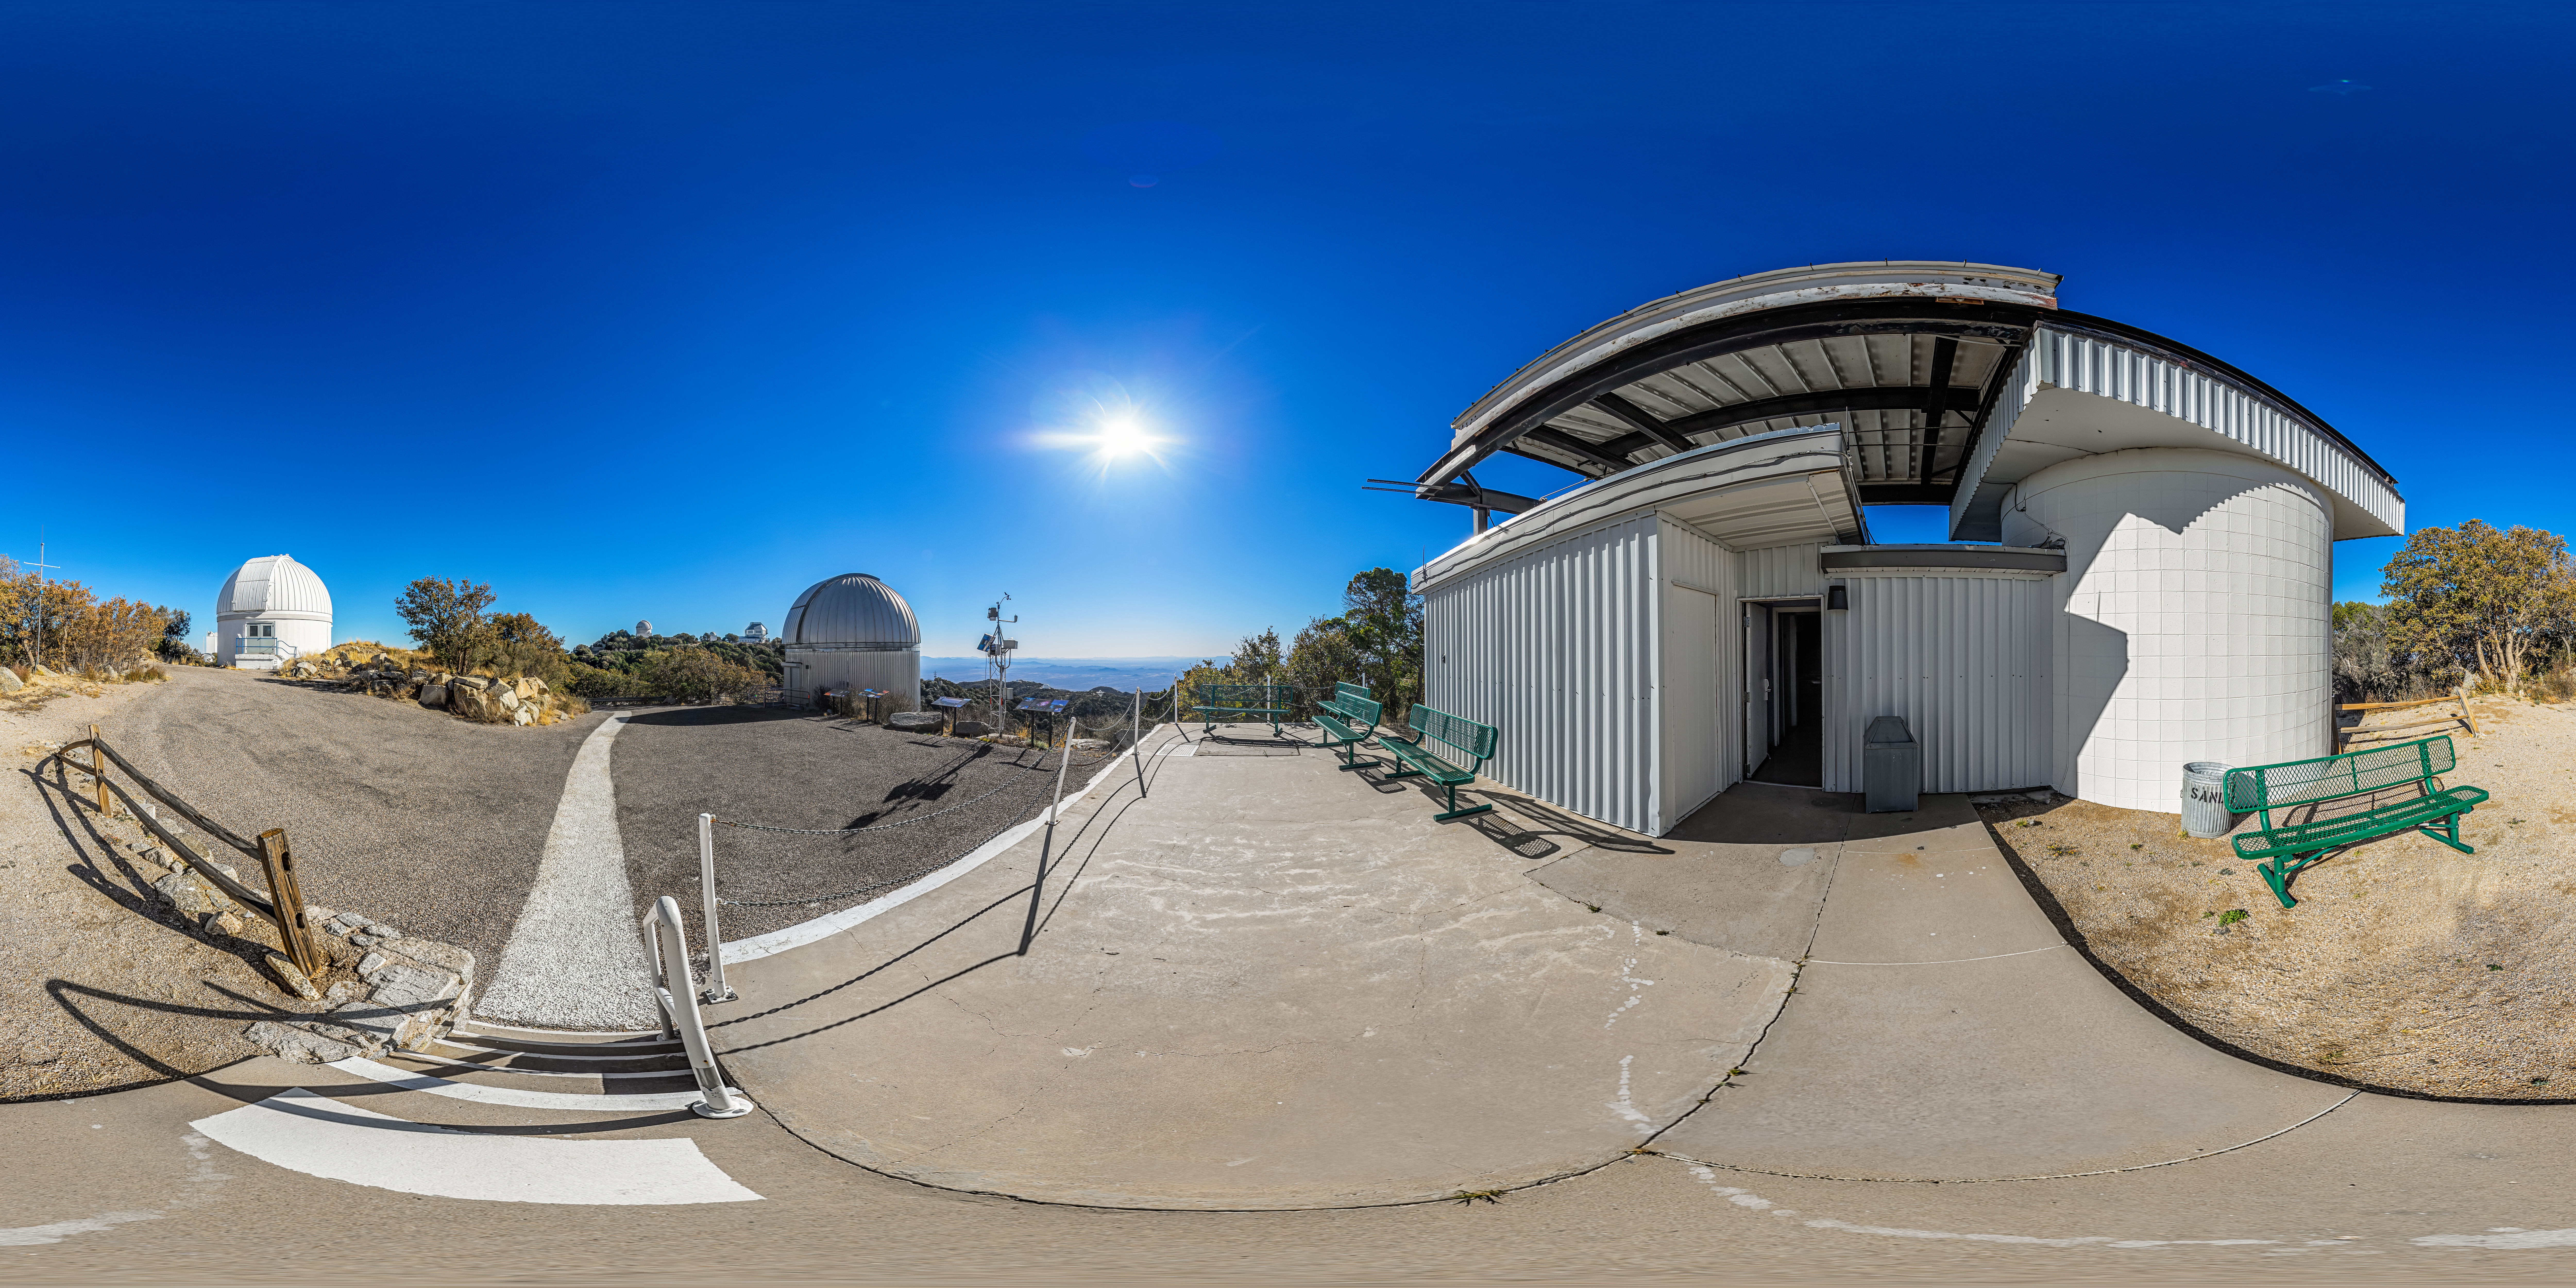

Kitt Peak Visitor Center Roll Off Roof Observatory 360 Panorama

A 360 panorama view of the Kitt Peak Visitor Center Roll Off Roof Observatory, SARA Kitt Peak Telescope and Burrell Schmidt Telescope at Kitt Peak National Observatory (KPNO), a Program of NSF NOIRLab, near Tucson, Arizona.

A fulldome version of this image can be found here.

Credit: KPNO/NOIRLab/NSF/AURA/P. Horálek